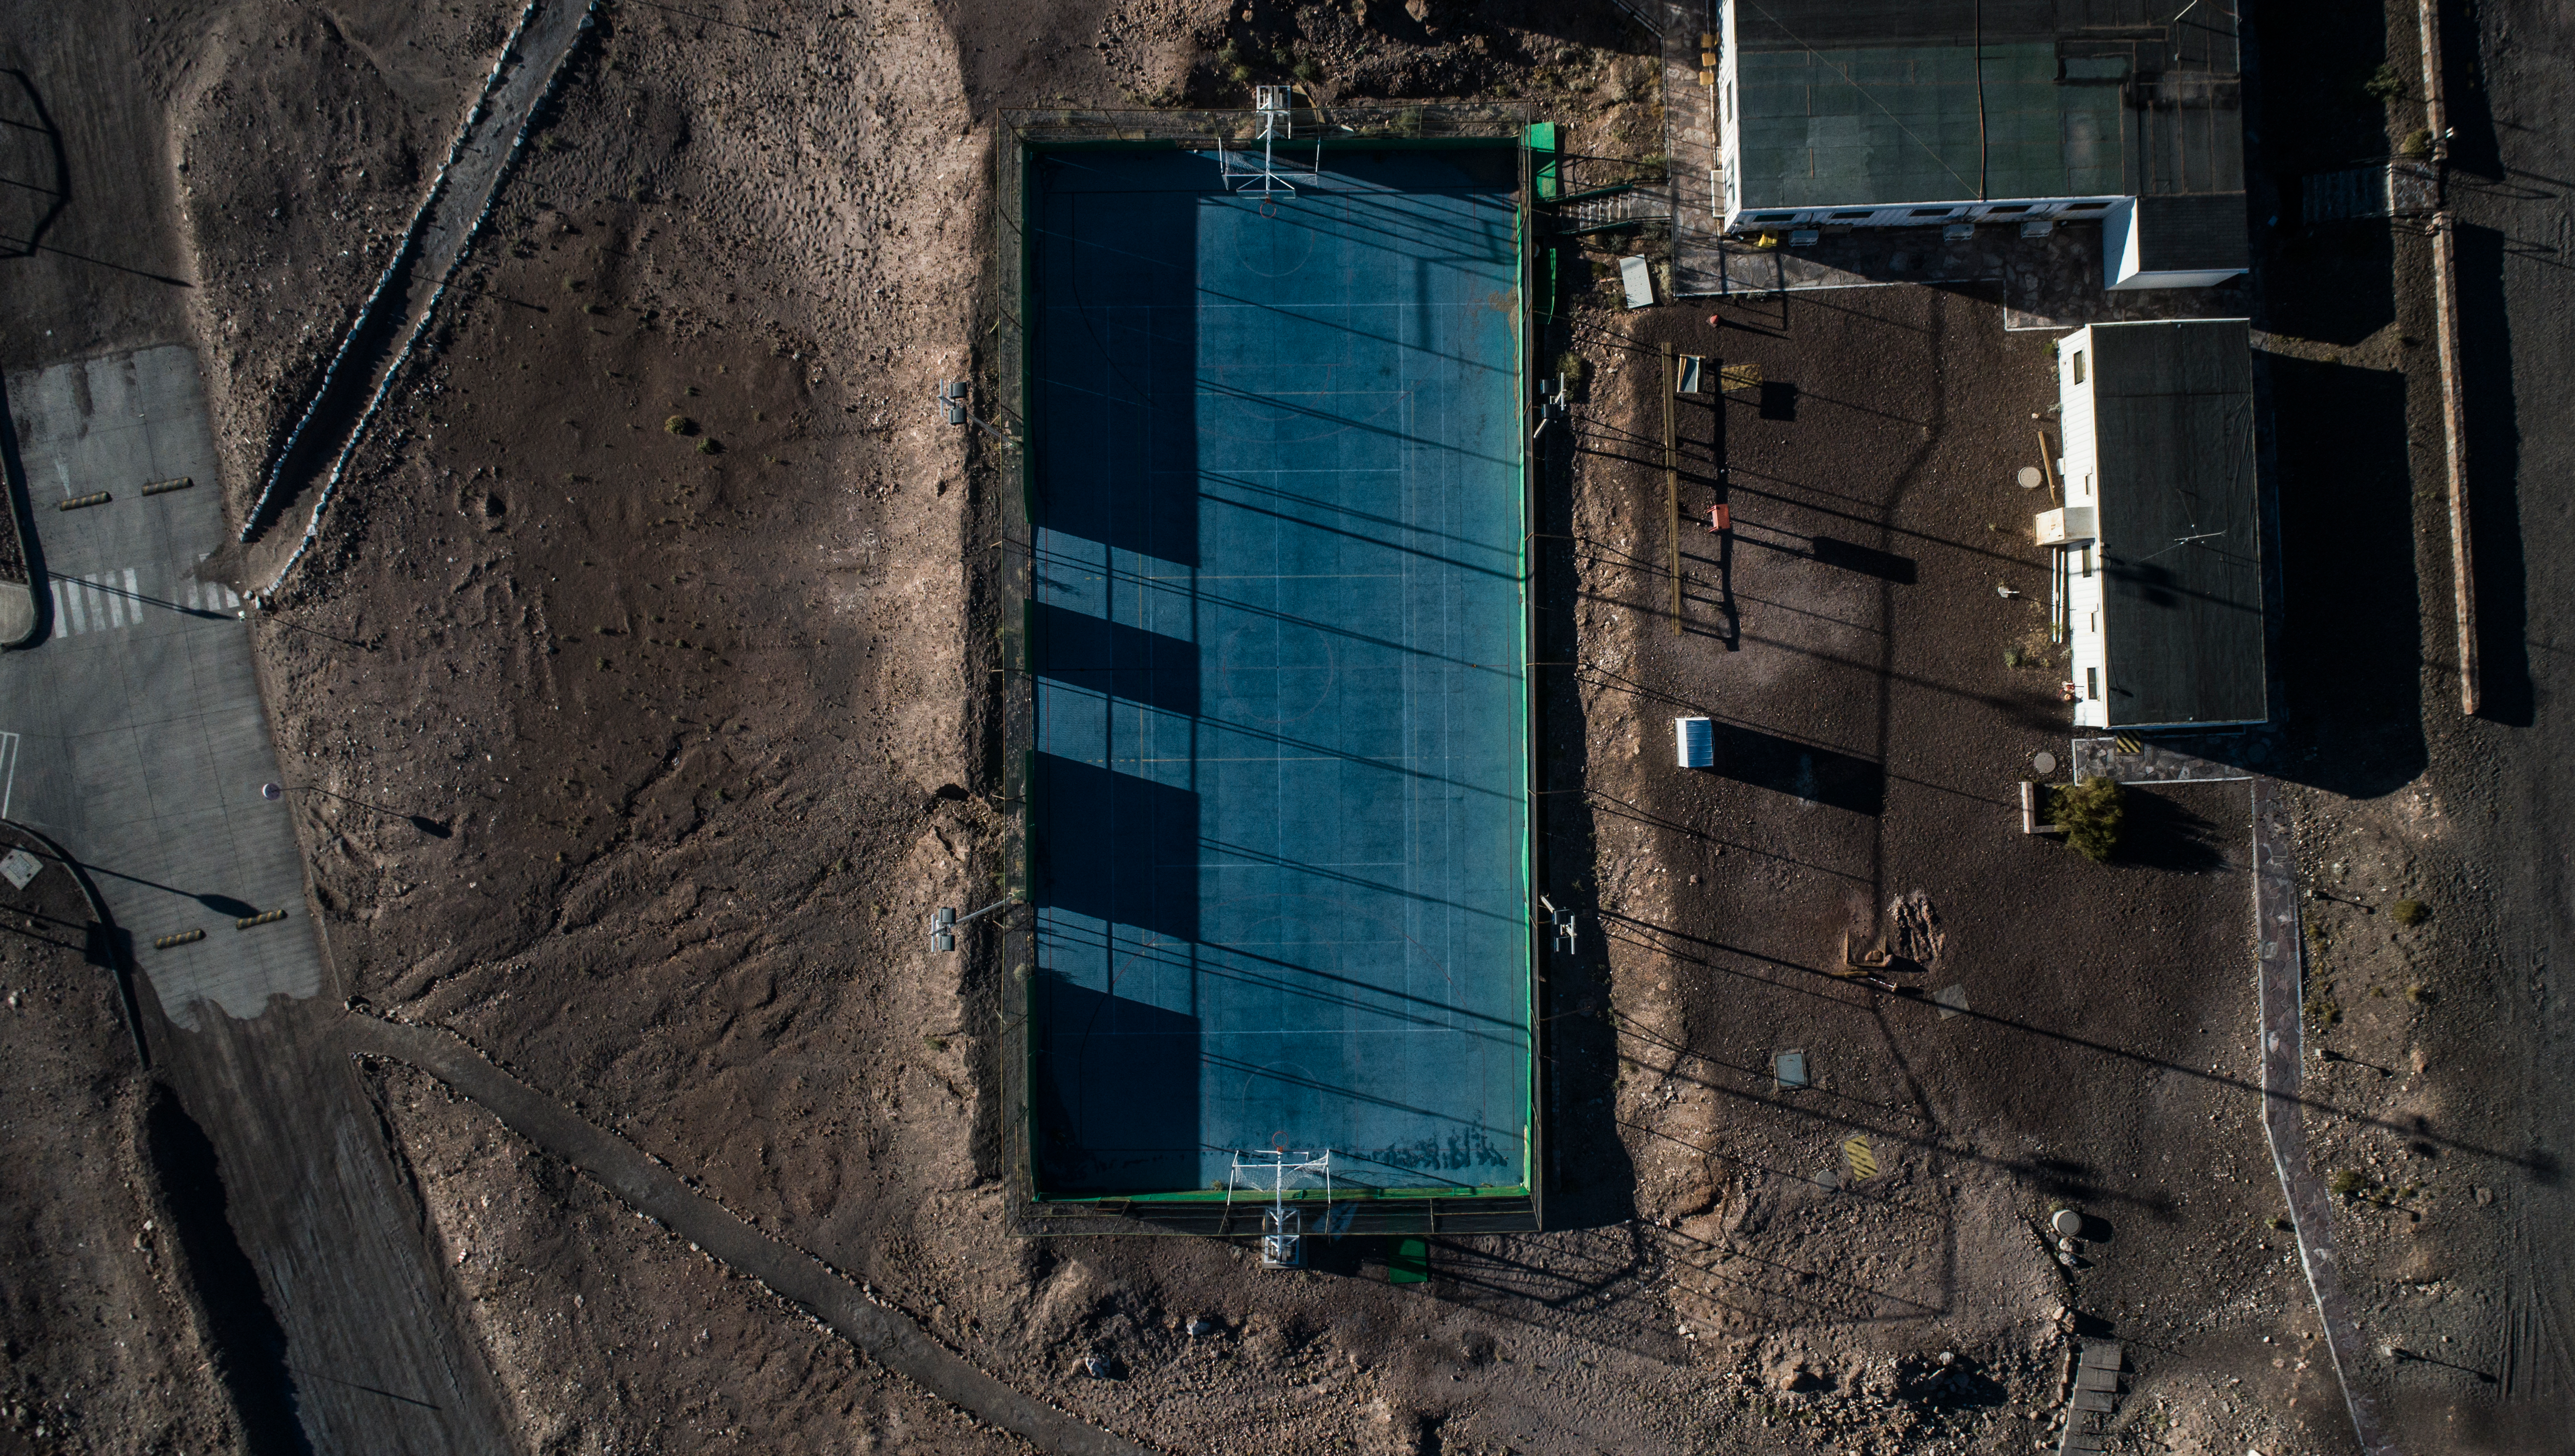

ALMA shutdown due to the Covid-19 pandemic in 2020

ALMA shutdown due to the Covid-19 pandemic in 2020. A Caretaking Team was in charge of guarding the observatory. A drone registered this images, accounting for the solitude of the ALMA base camp (OSF) and the antennas in the Chajnantor Plateau.

Credit: Ariel Marinkovic – X-CAM-ALMA (ESO/NAOJ/NRAO)